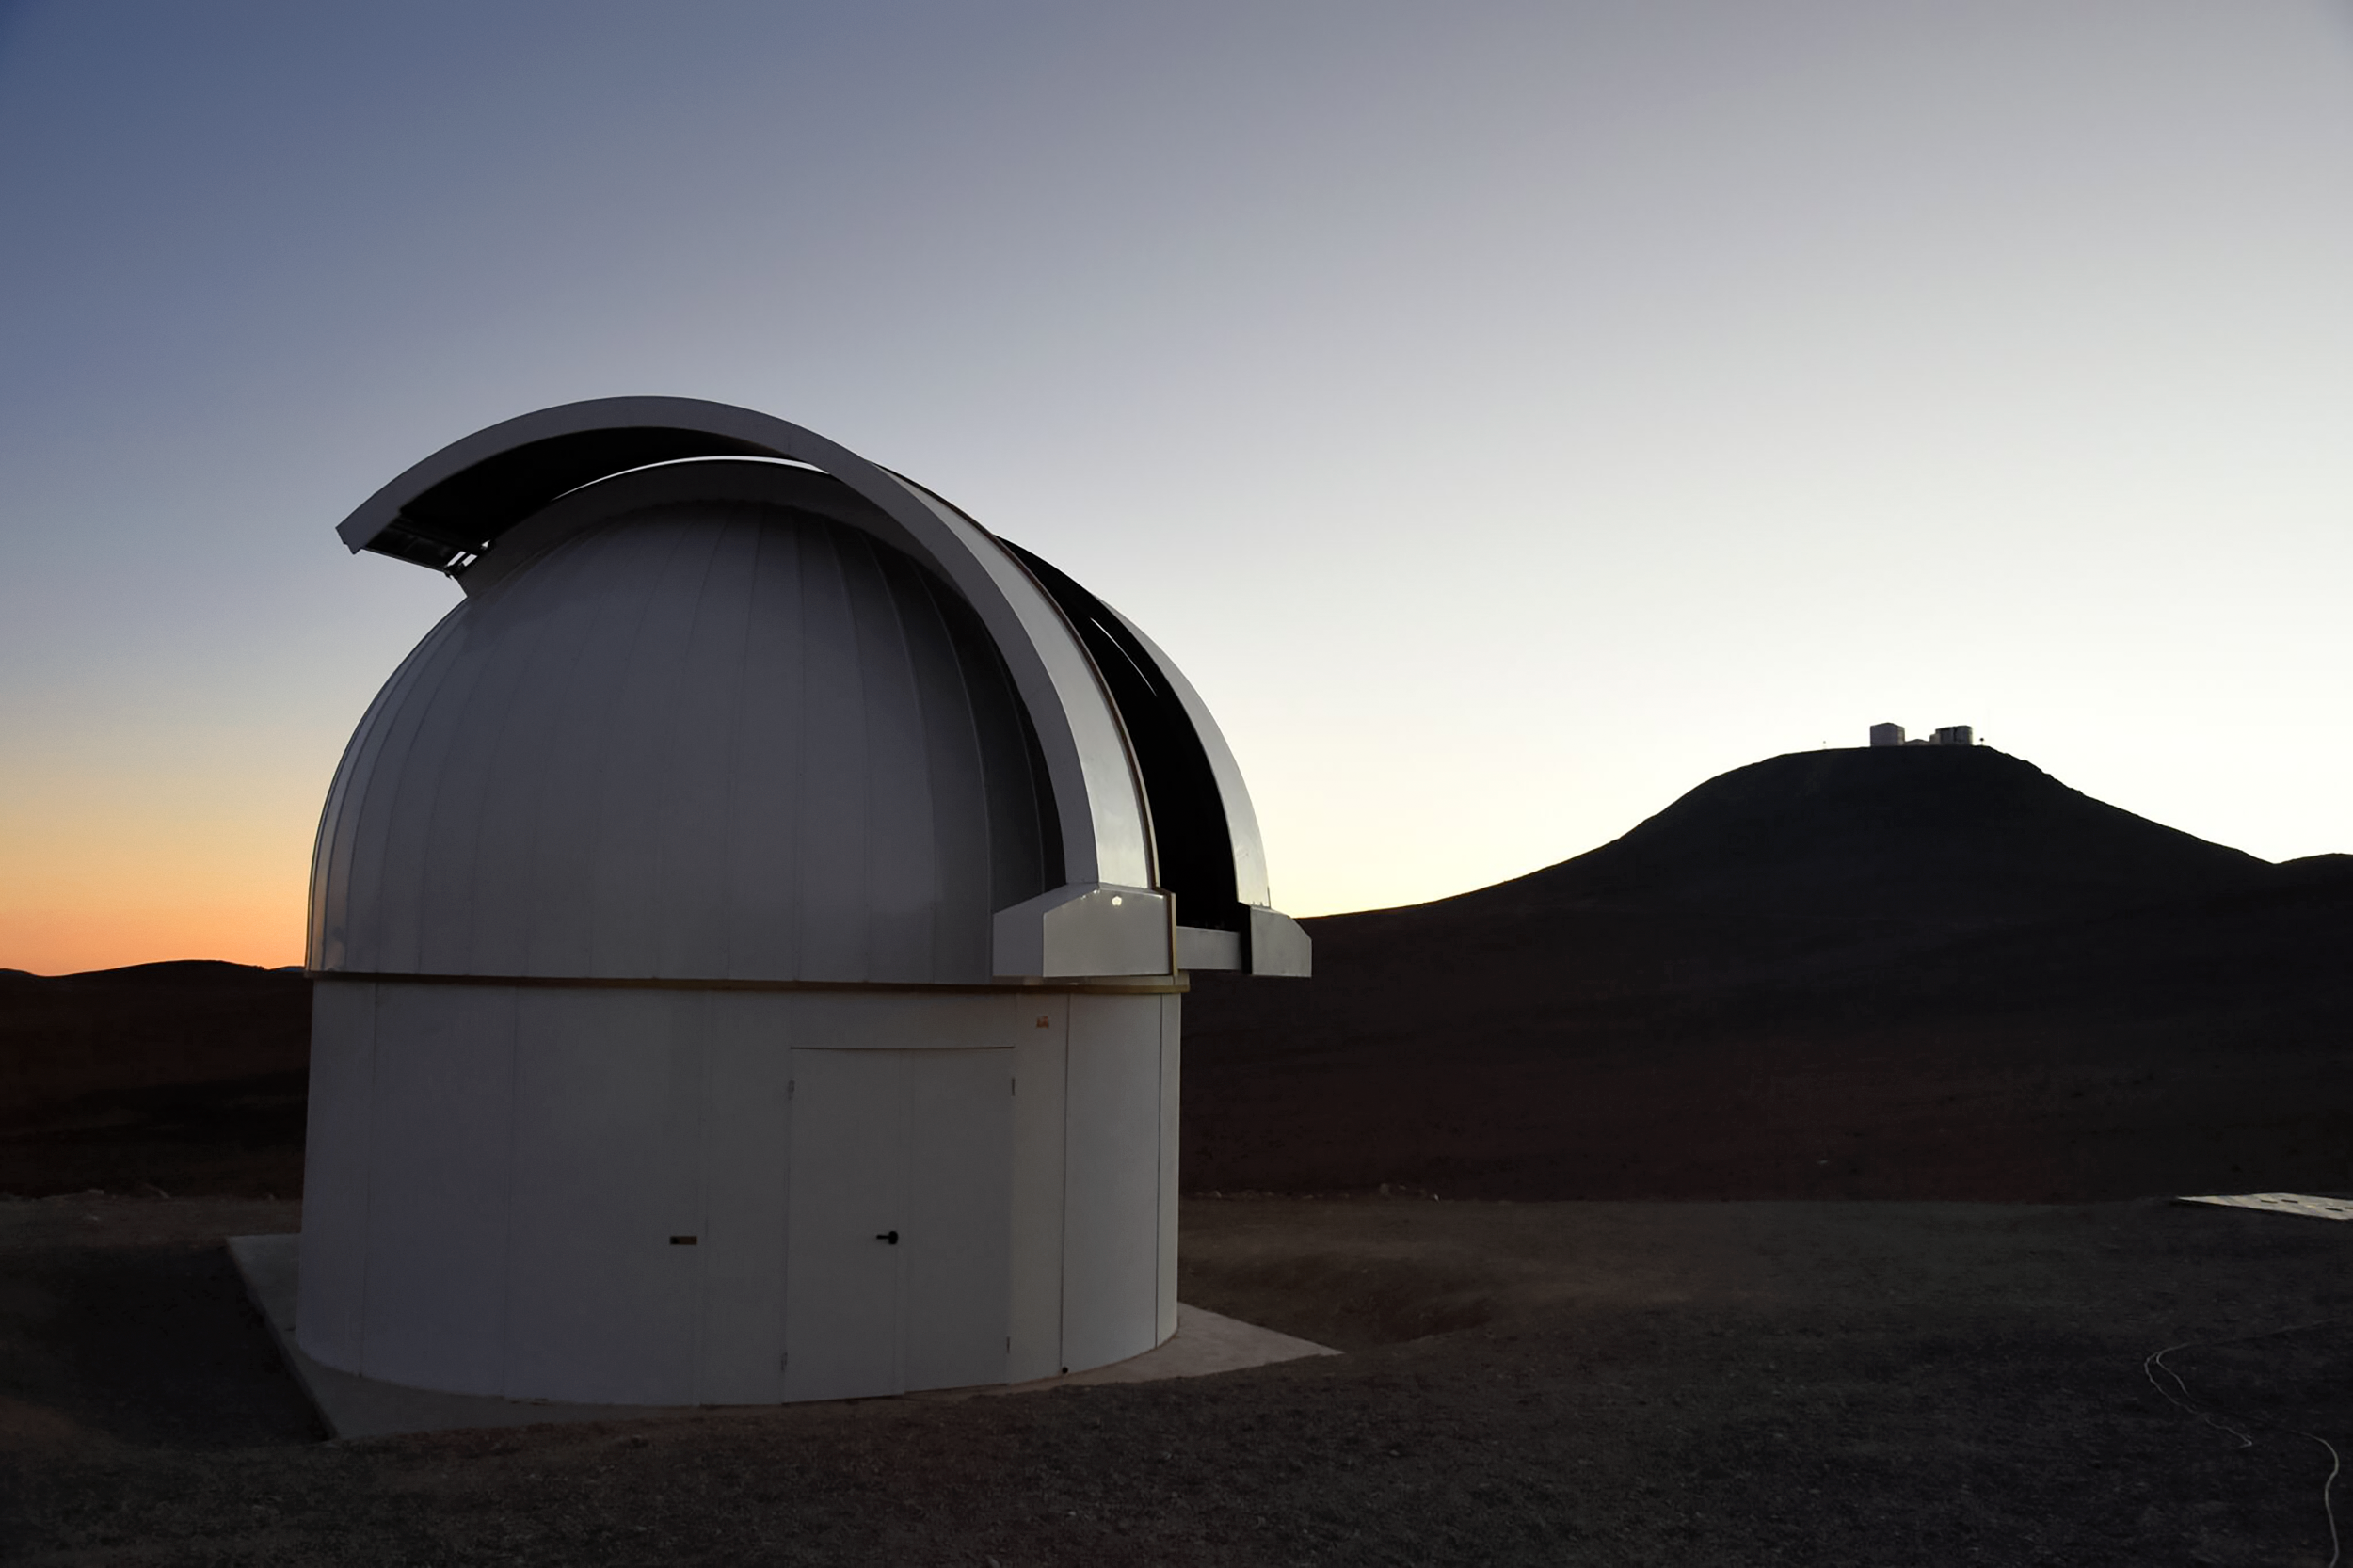

SPECULOOS shortly after installation

One of the four domes of the SPECULOOS telescopes at ESO's Paranal Observatory. This image was taken shortly after its installation in November 2016, with the VLT is visible in the background. The SPECULOOS Southern Observatory comprises four robotic telescopes of Ritchey-Chrétien design, each with a one metre primary mirror and cameras that are highly sensitive in the near-infrared, which is the primary emission from ultracool stars and brown dwarfs. SPECULOOS is designed to detect terrestrial exoplanets around such stars.

Credit: ESO/G. Lambert